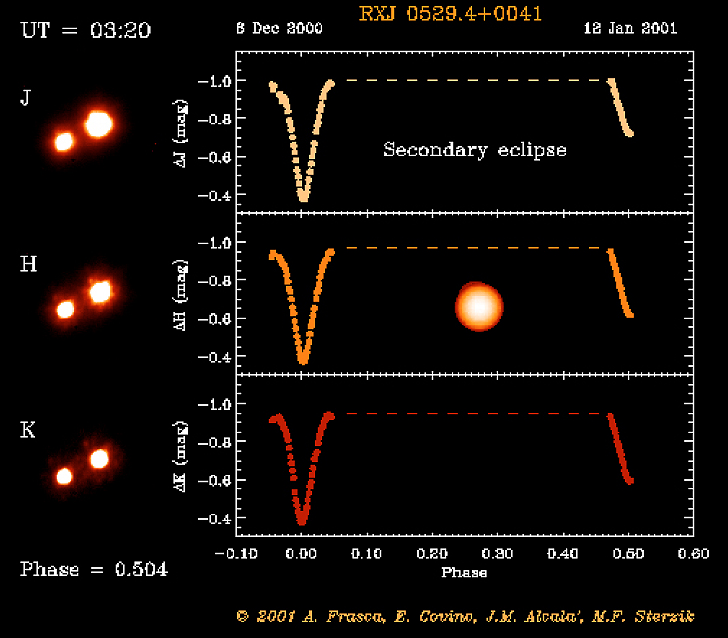

Eclipsing binary system in Orion

The RXJ 0529.4+0041 system at mid-secondary eclipse. The object RXJ 0529.4+0041 was first discovered by the X-ray satellite ROSAT. Subsequent optical spectroscopy showed this object to be a young, low-mass spectroscopic binary system. And when a team of astronomers used a 91-cm telescope at the Serra La Nave observing station on the slope of the Etna volcano (Sicily) to monitor the light curve, they also discovered that this system undergoes eclipses.

This is one of the six individual frames from the ADONIS movie of the RXJ 0529.4+0041 eclipsing, binary stellar system, corresponding to the time around the "secondary" eclipse.

Credit: ESO